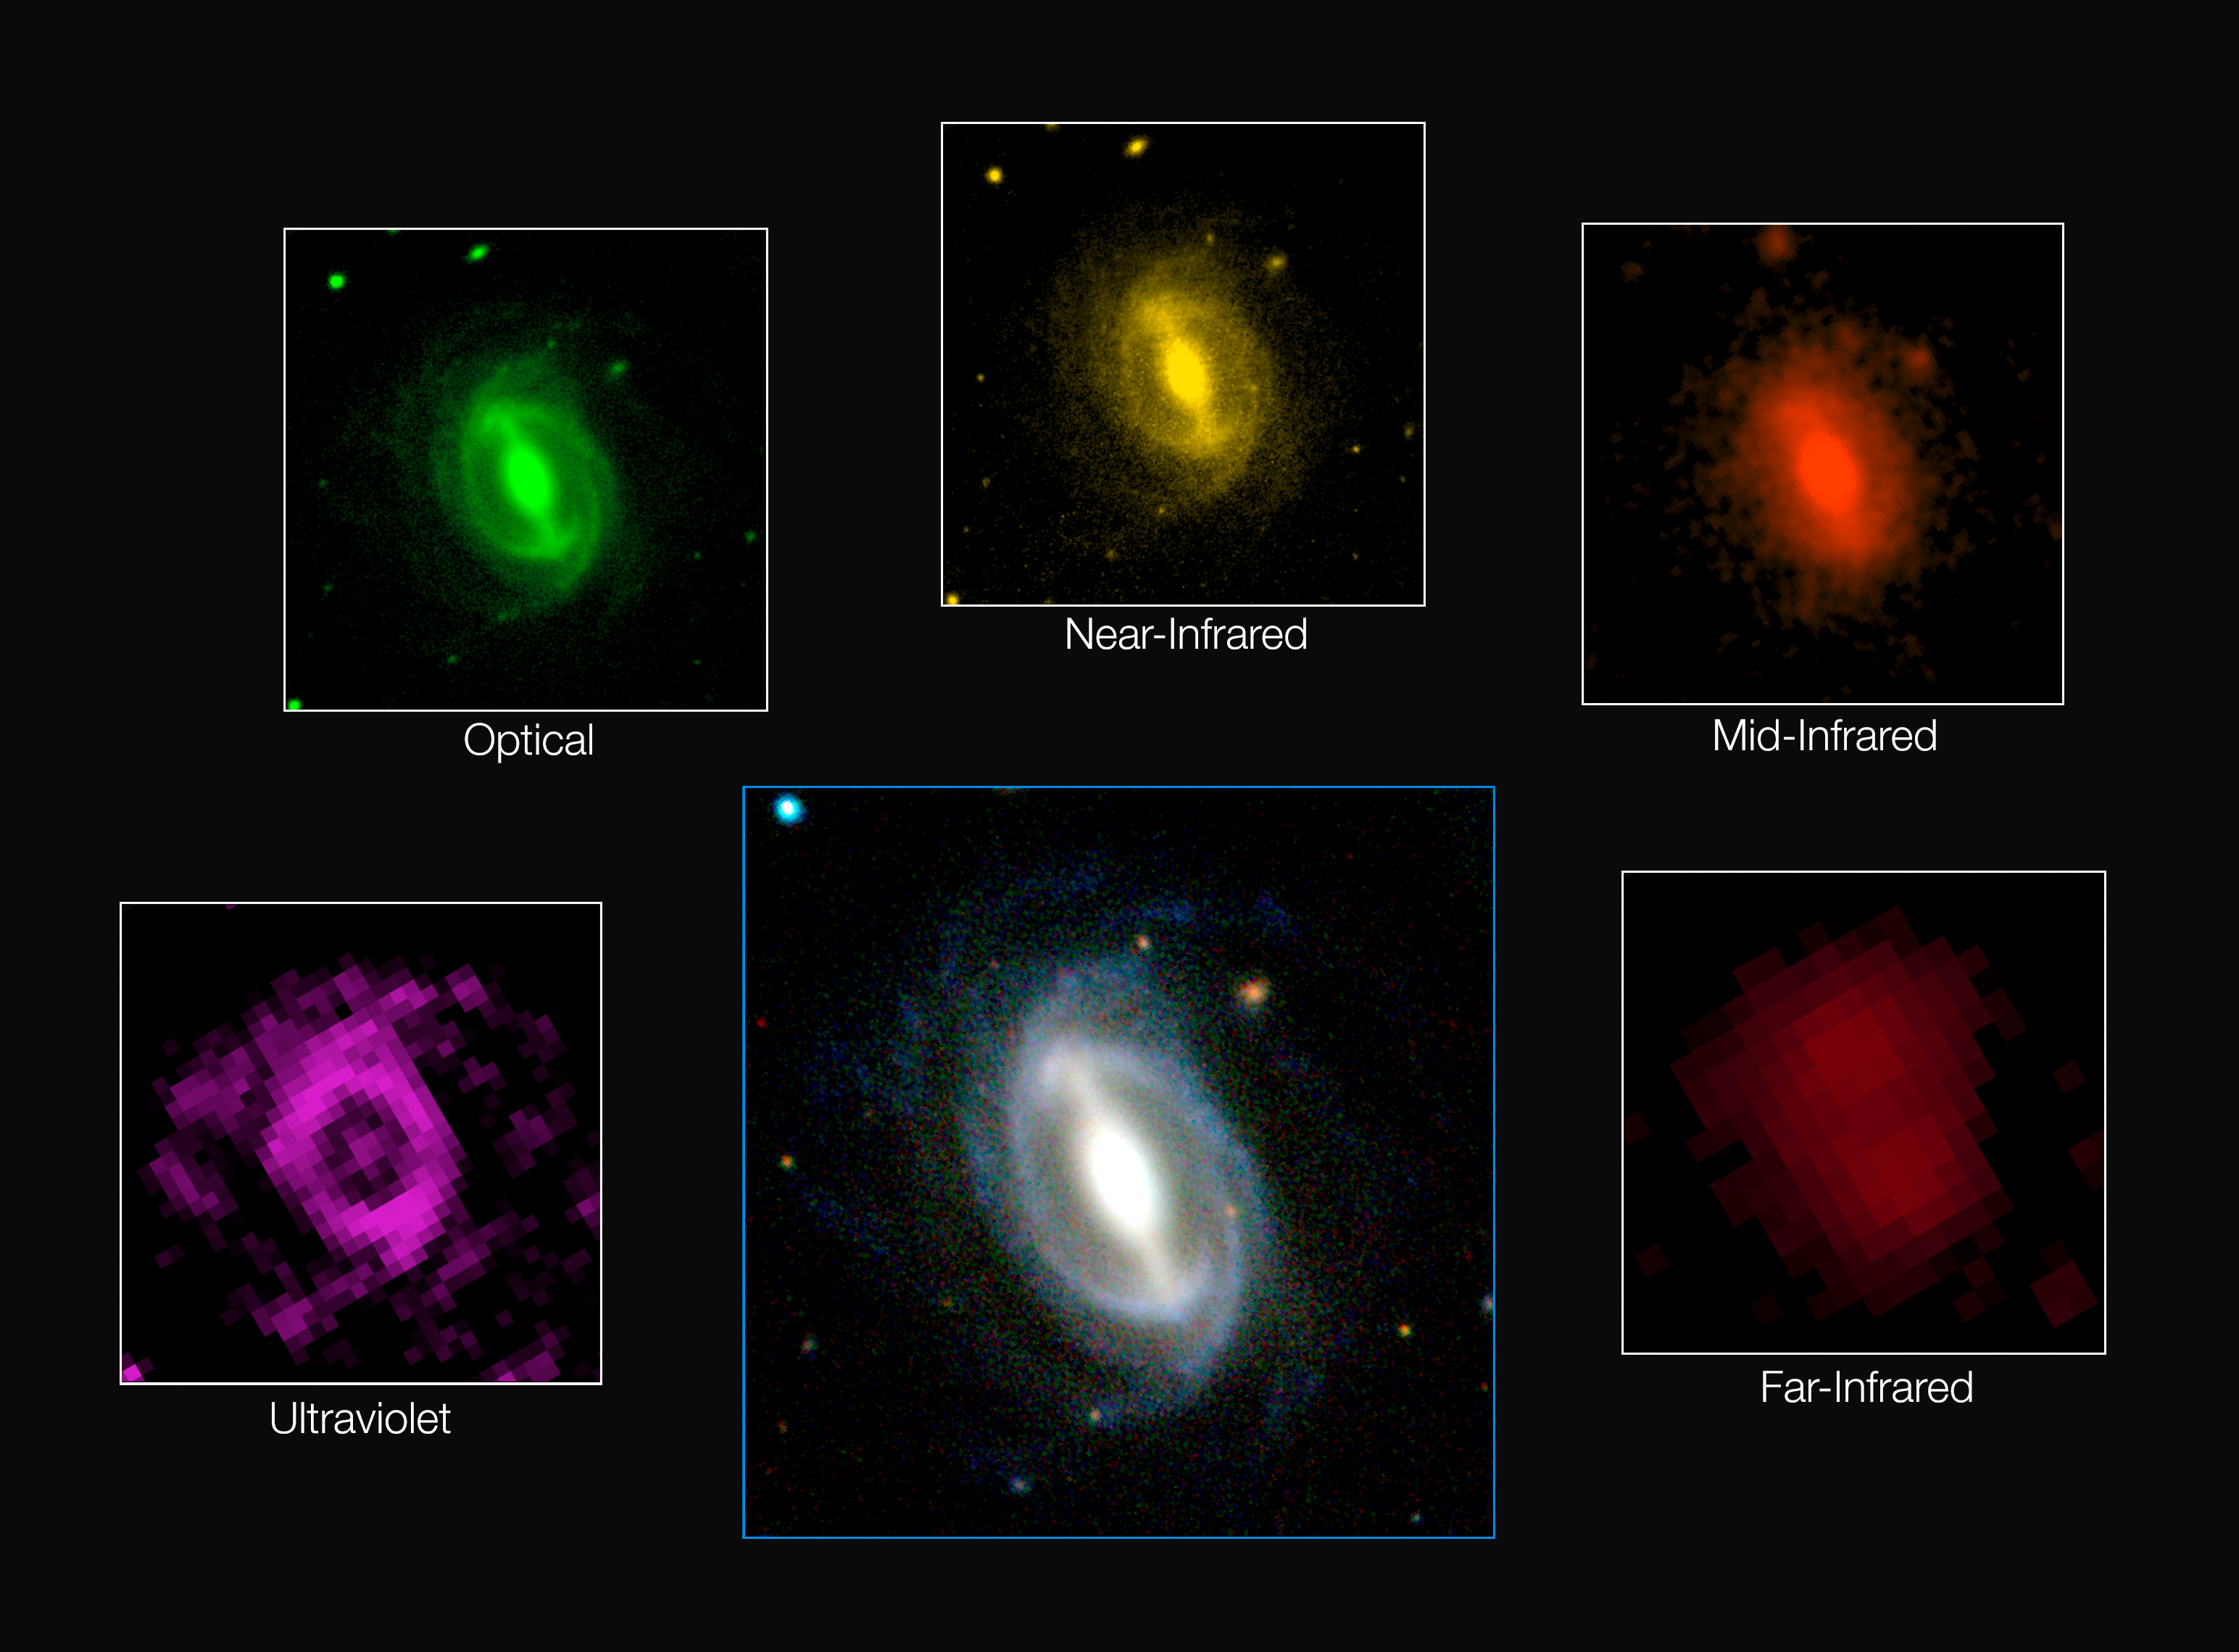

Galaxy images from the GAMA survey

This composite picture shows how a typical galaxy appears at different wavelengths in the GAMA survey. This huge project has measured the energy output of more than 200 000 galaxies and represents the most comprehensive assessment of the energy output of the nearby Universe. The results confirm that the energy produced in a section of the Universe today is only about half what it was two billion years ago and find that this fading is occurring across all wavelengths from the ultraviolet to the far infrared.

Credit: ICRAR/GAMA and ESO